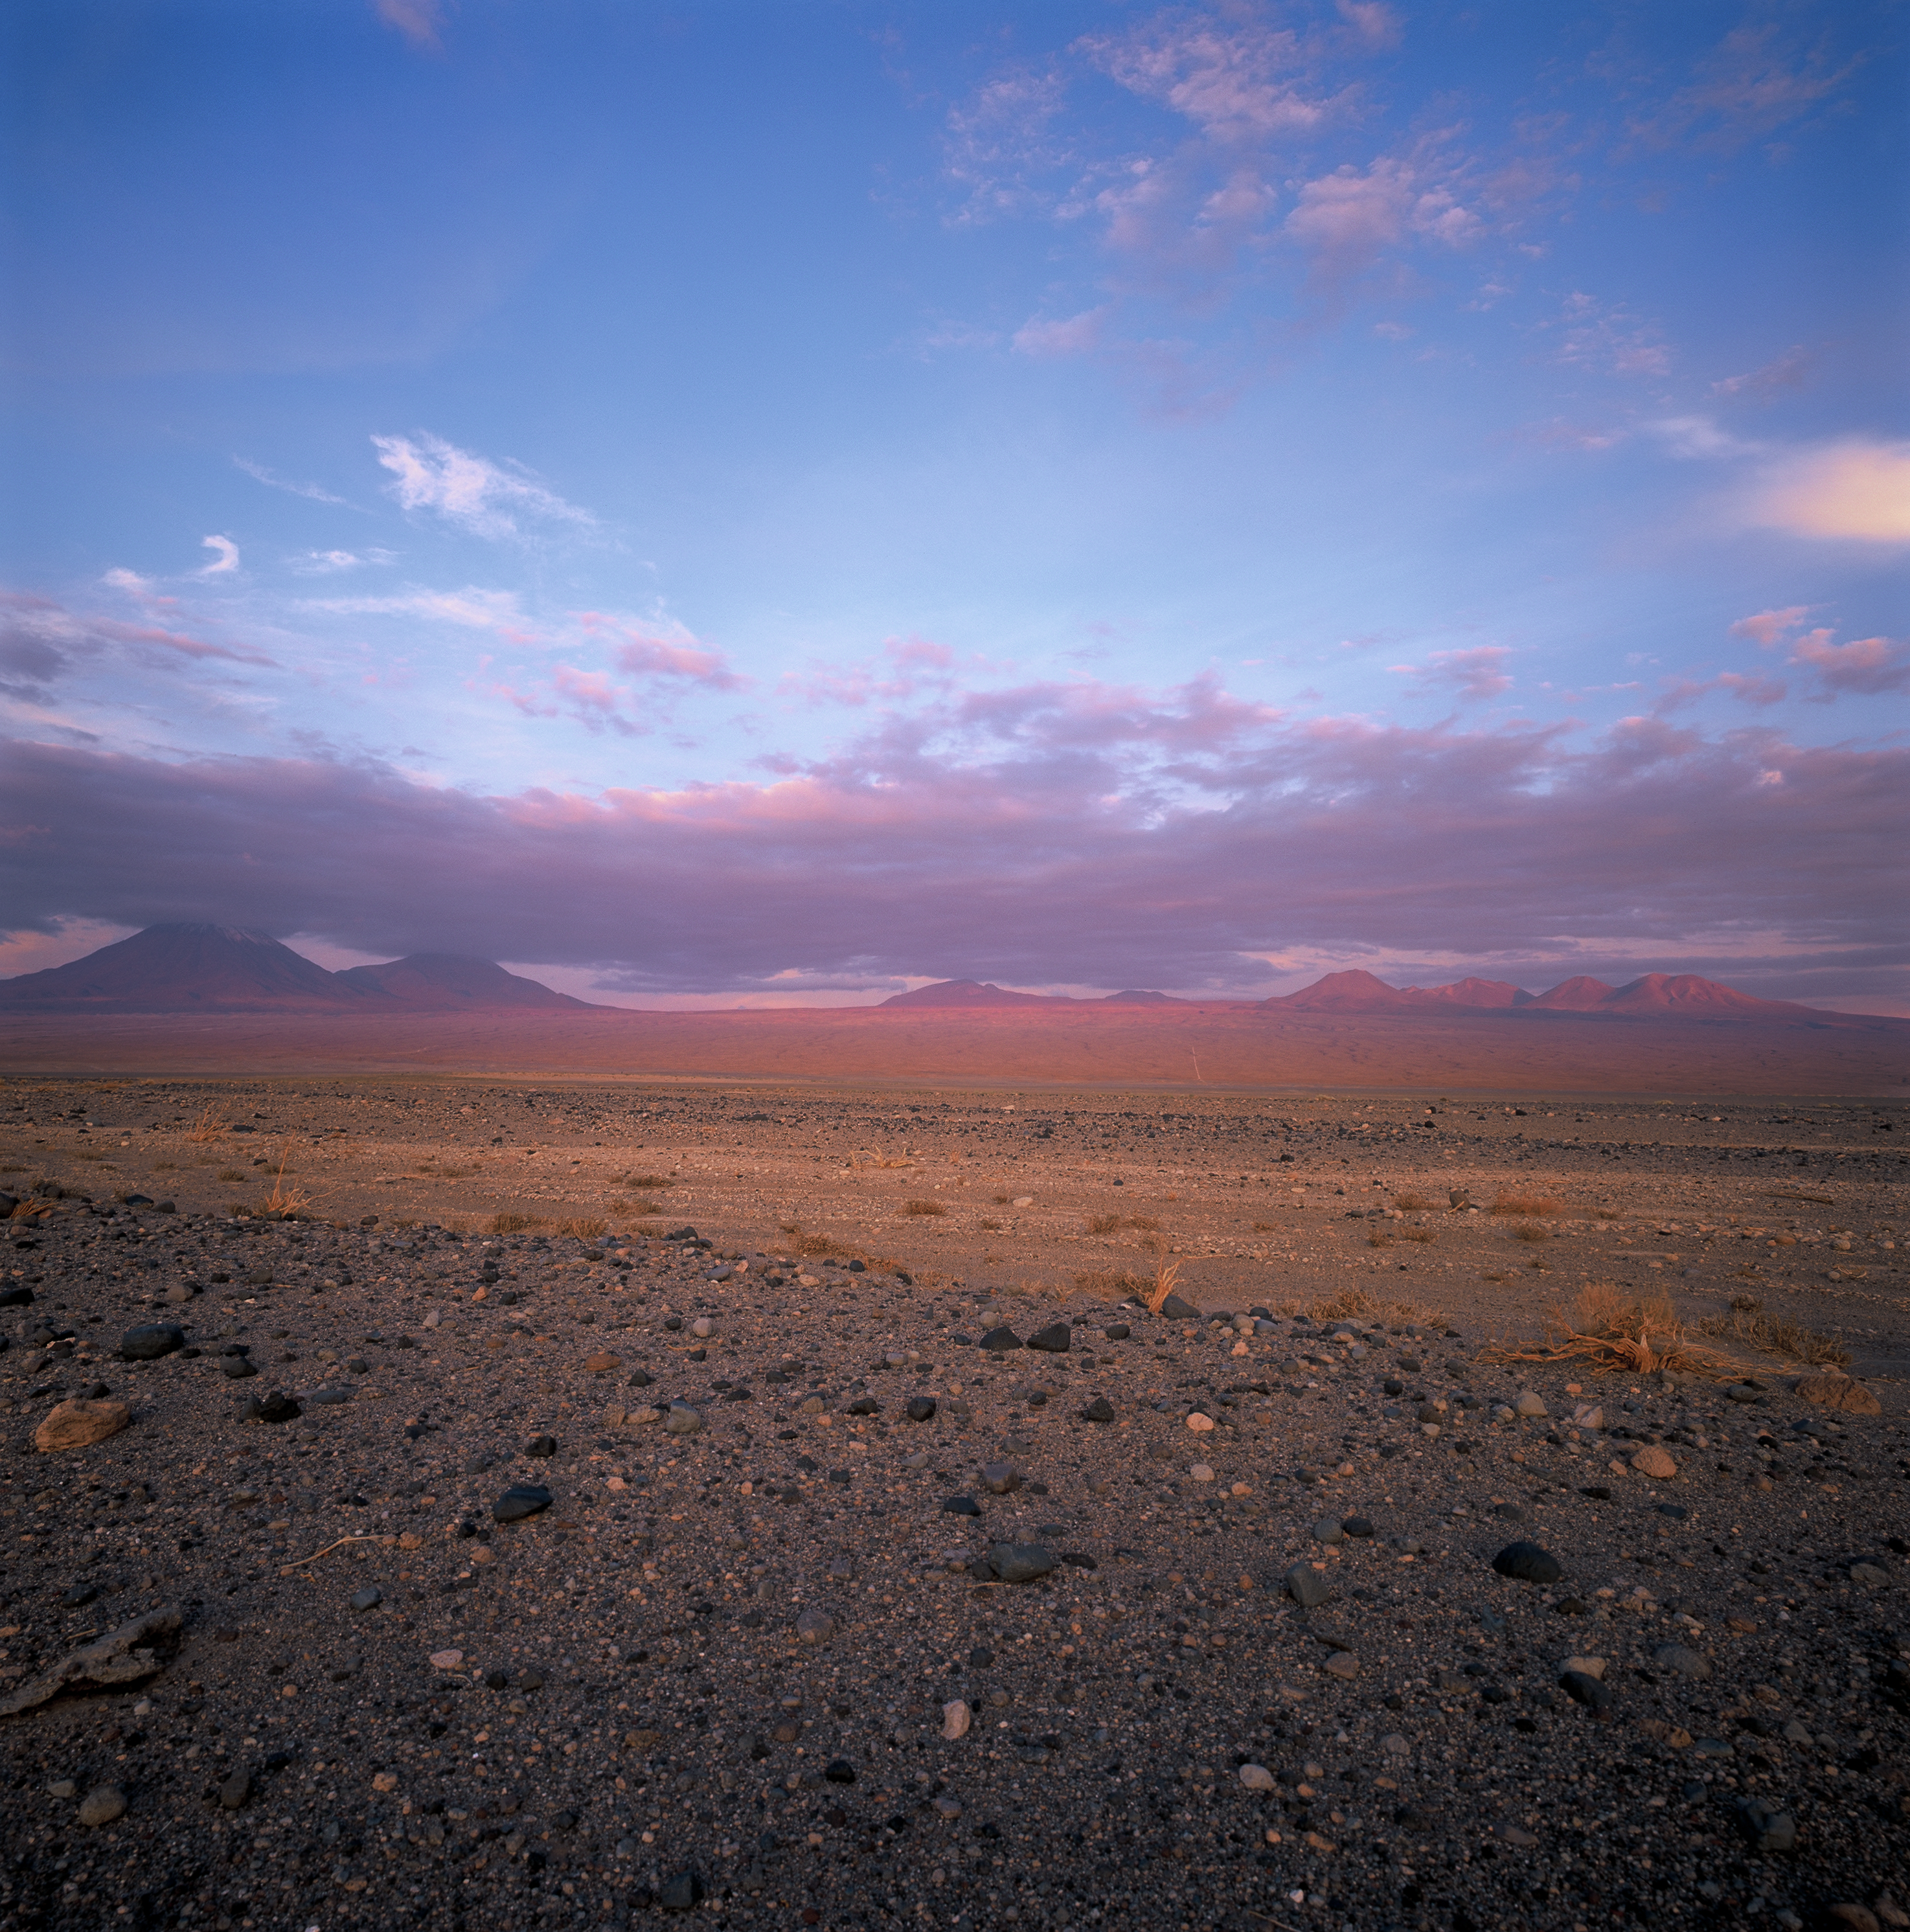

Distant view of Chajnantor

Sunset over the majestic mountains in the area of San Pedro de Atacama. The grazing sunlight intensifies the red colour of the volcanic rock which characterises the landscape at the intermediate altitude range. From left to right, partially covered by clouds, are the Licancabur and Jurique volcanoes, followed by the “Cerro Toco” and the Chajnantor plateau, hidden behind the high peaks. Due to its elevation (5000 metres above sea level) and its dryness, the Chajnantor plateau is one of the best sites on Earth for millimetre and submillimetre astronomy. It is the home of ALMA, the Atacama Large Millimeter/submillimeter Array, the most powerful radio observatory in the world operating at these wavelengths. Chajnantor is also the home of another submillimeter telescope, APEX, the Atacama Pathfinder Experiment, which has operated there since 2005.

Credit: ESO